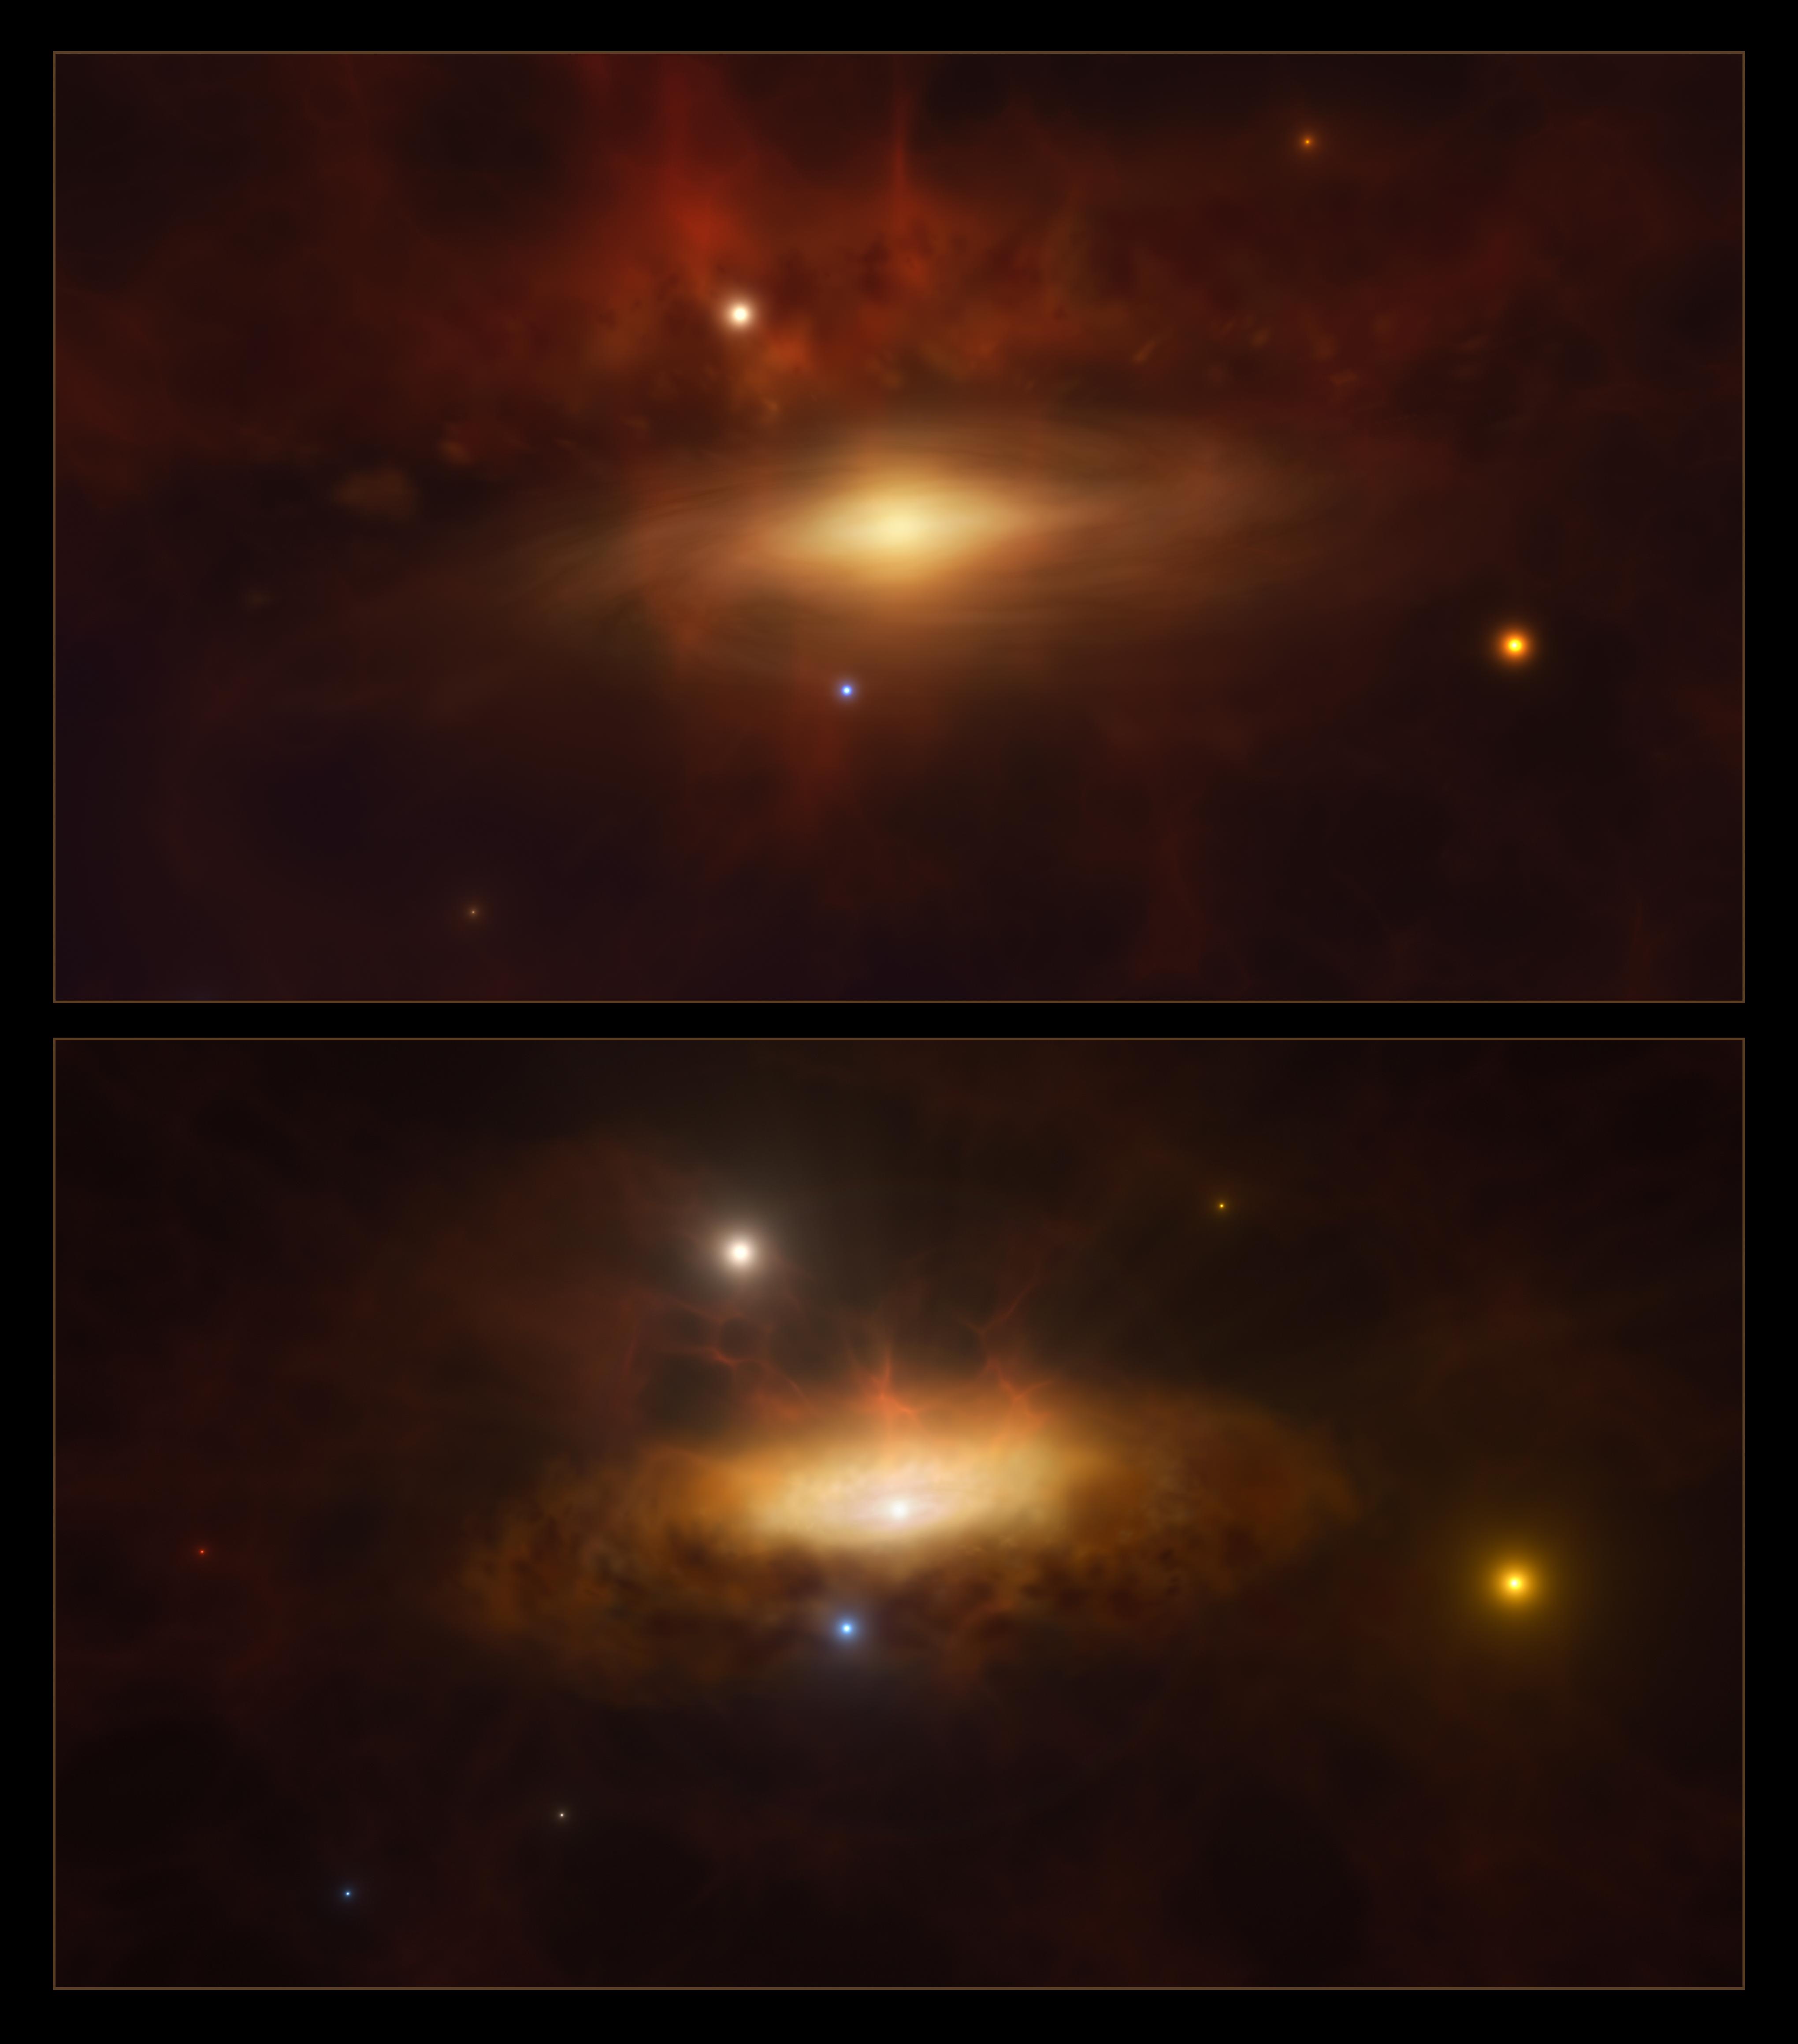

Artist’s impression: the black hole at the centre of the galaxy SDSS1335+0728 awakens

This artist’s impression shows two stages in the formation of a disc of gas and dust around the massive black hole at the centre of the galaxy SDSS1335+0728. The core of this galaxy lit up in 2019 and keeps brightening today — the first time we observe a massive black hole become active in real time.

Credit: ESO/M. Kornmesser